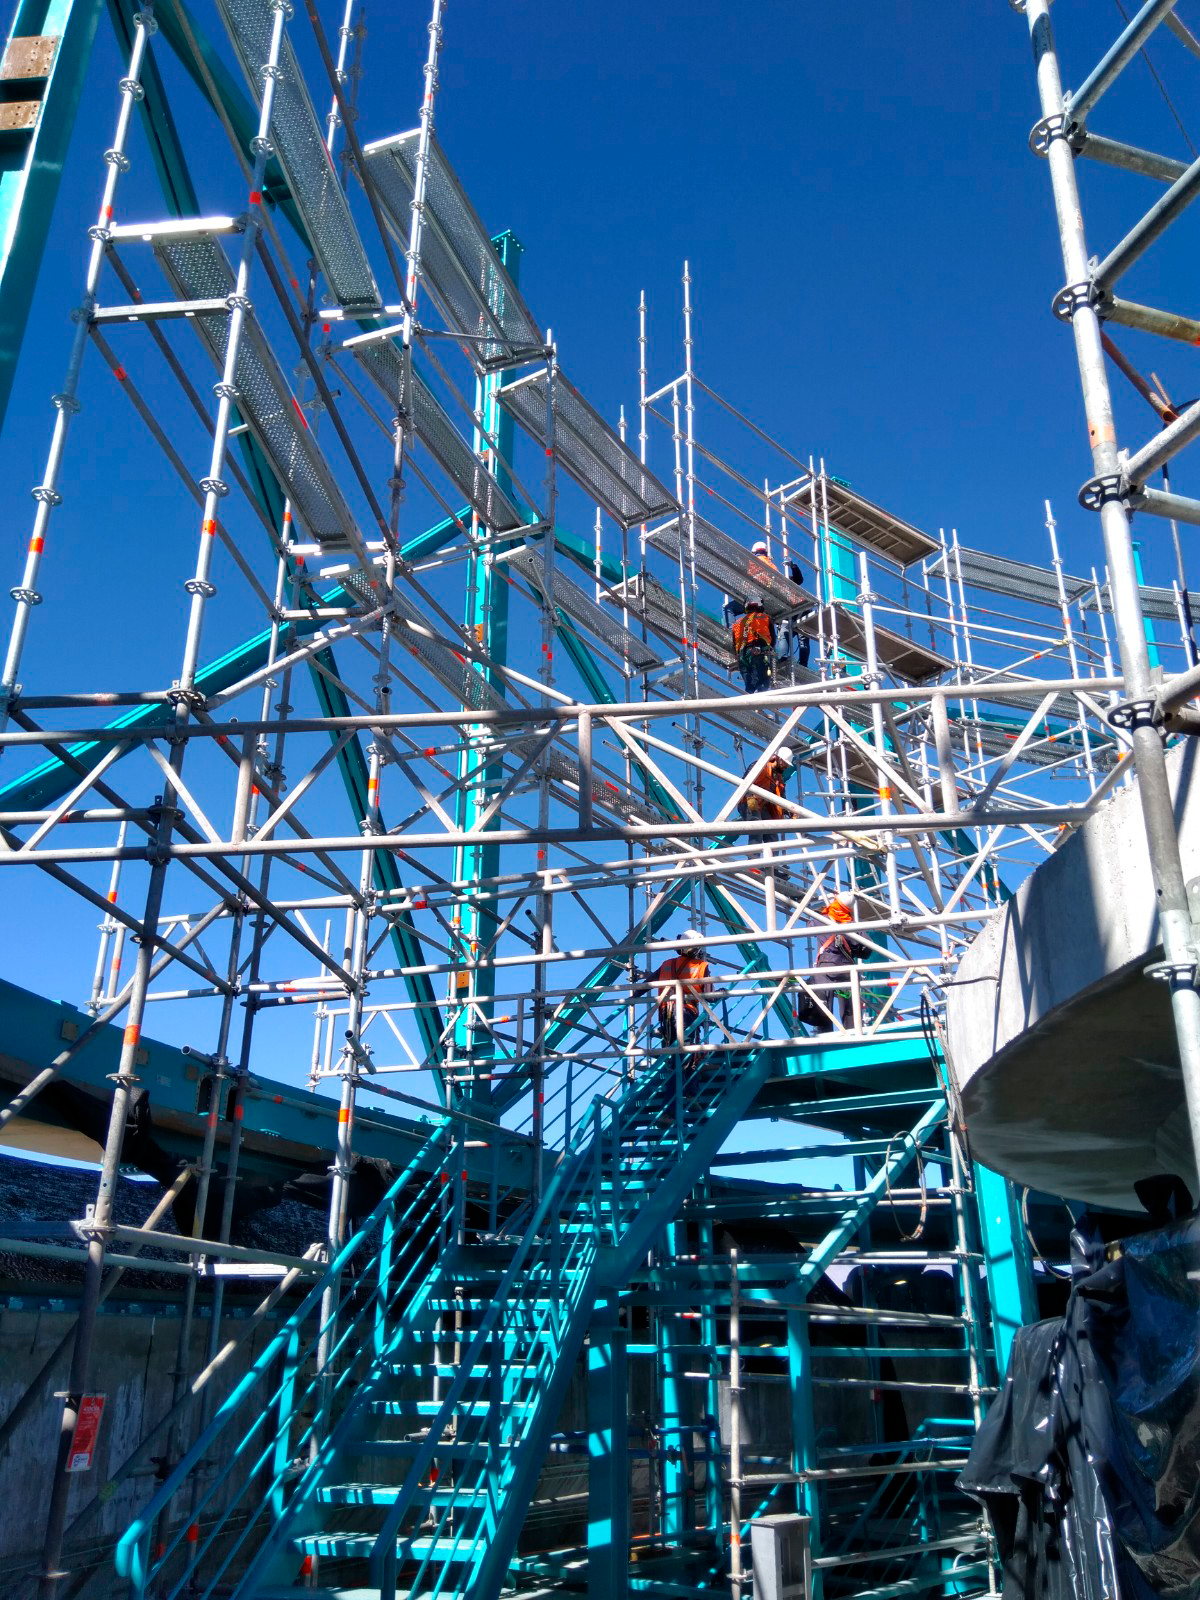

Dome Installation

Installation of the LSST Dome continues with the addition of temporary scaffolding that will allow workers to safely access the dome structure as they are building it.

Credit: Rubin Observatory/NSF/AURA